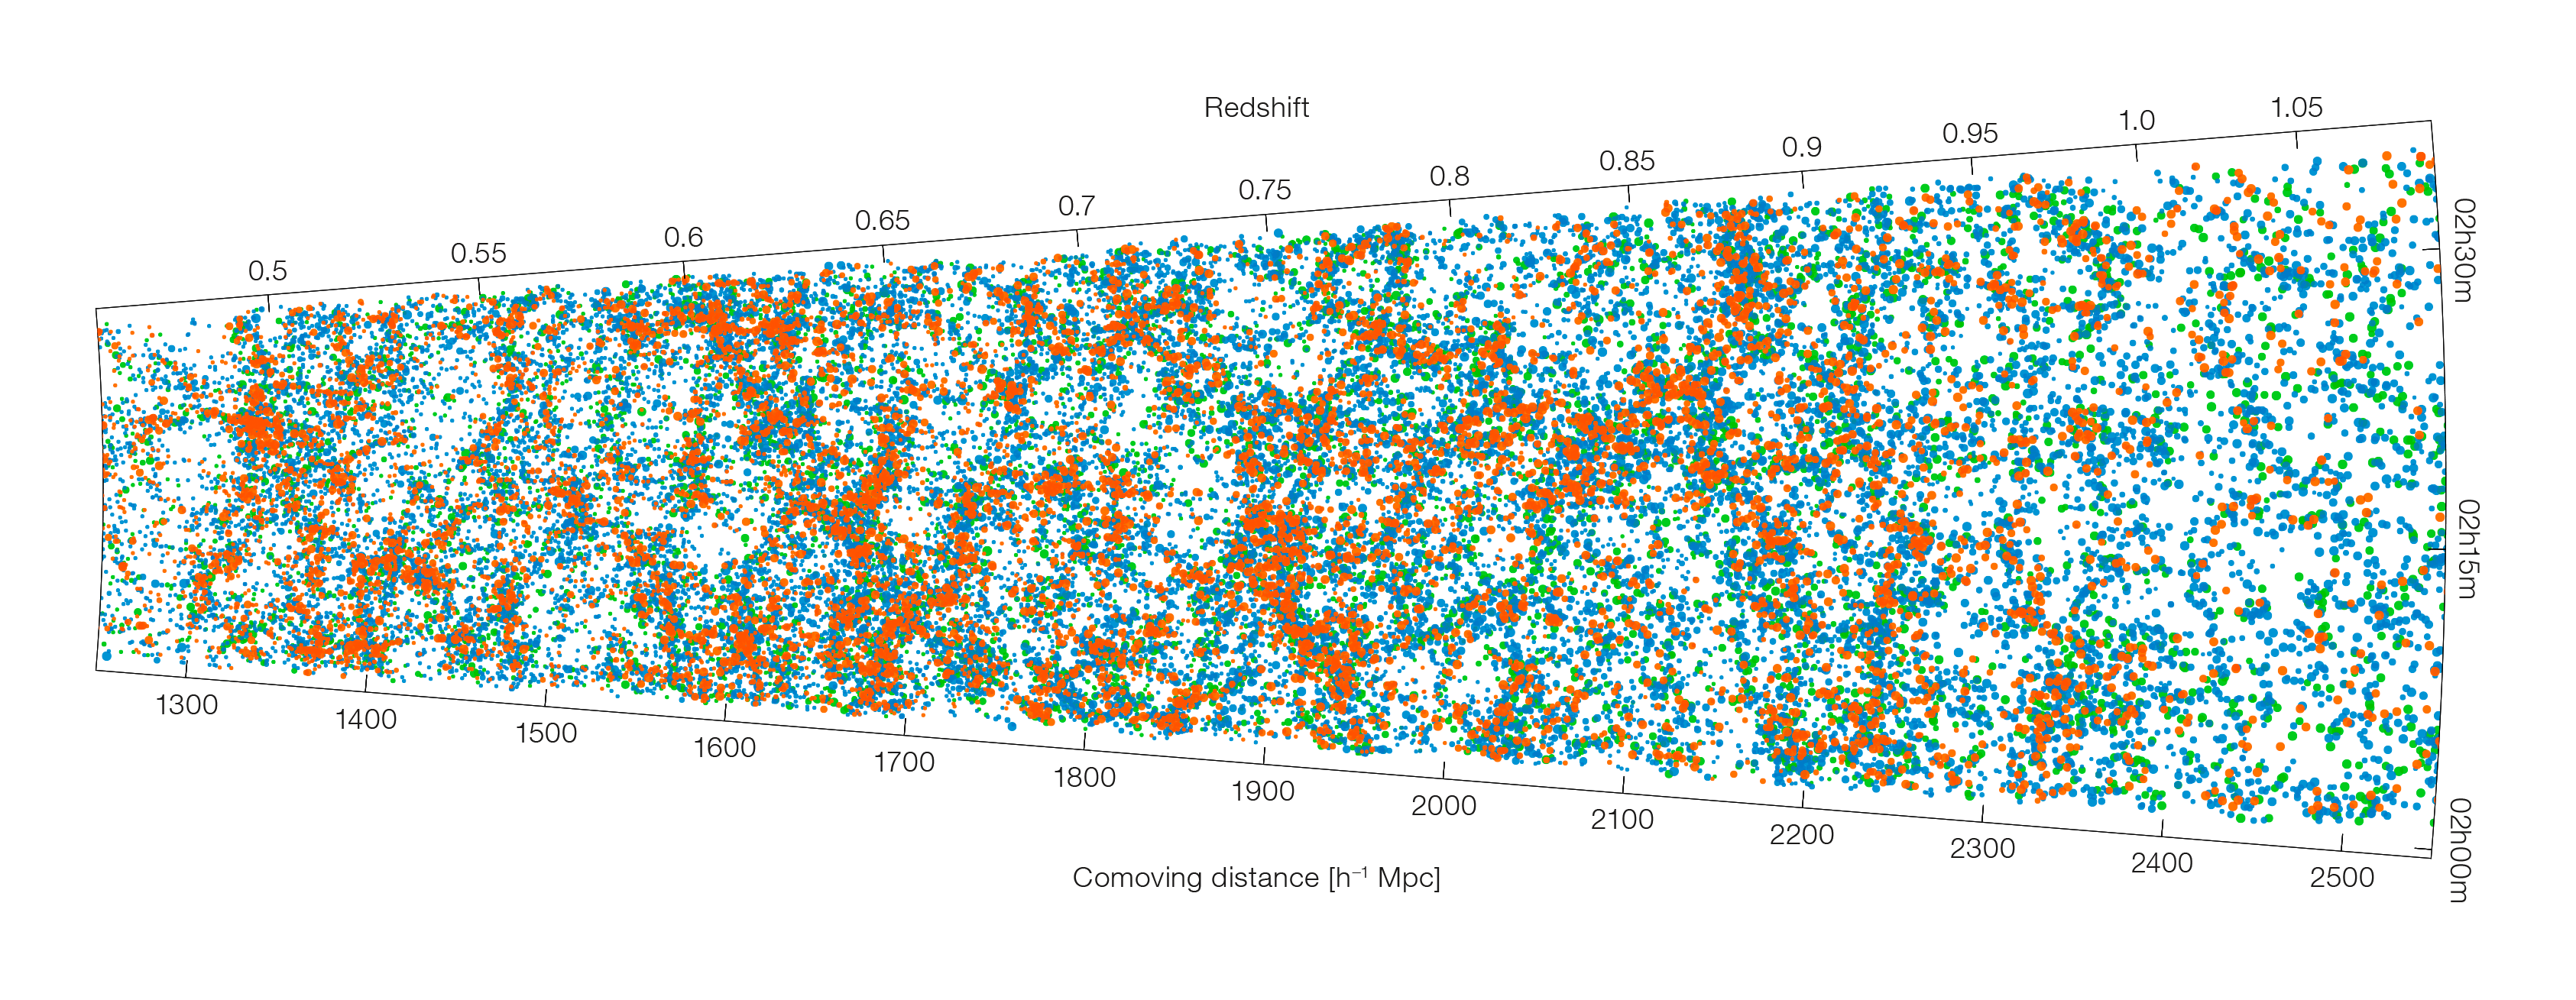

A large slice of the Universe

The positions in space of just some of the galaxies identified by the VIPERS survey. This is one of two "slices" through the Universe produced from the survey data. It shows where the galaxies lie as we look to ever greater distances in space — corresponding to looking further back in time. Data like these allow astronomers to study the evolution of galaxies as a constituent of the Universe, and tell us about how space itself evolves over time.

Credit: B. Granett, L. Guzzo & the VIPERS Collaboration